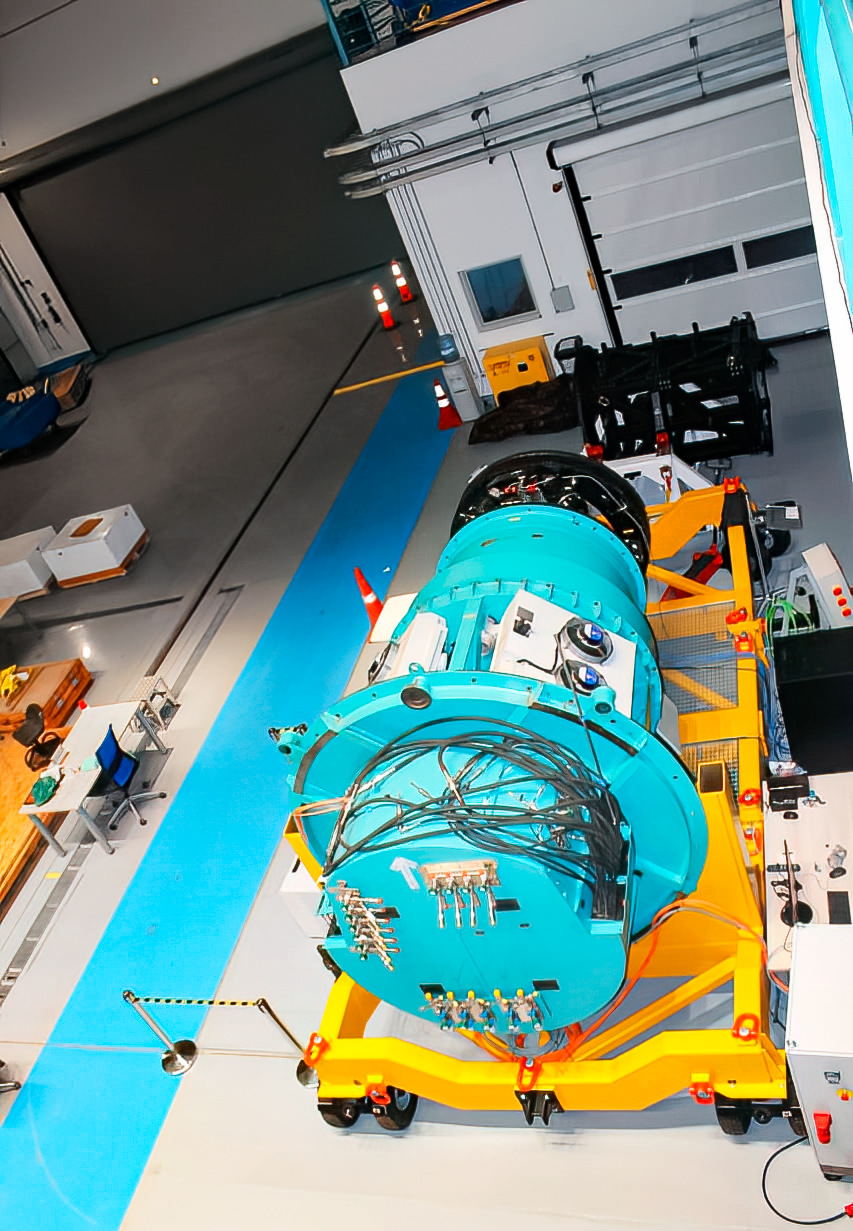

Vera C. Rubin Observatory 9 June 2020

An inspection of the summit 9 June 2020.

Credit: Rubin Observatory/NSF/AURA